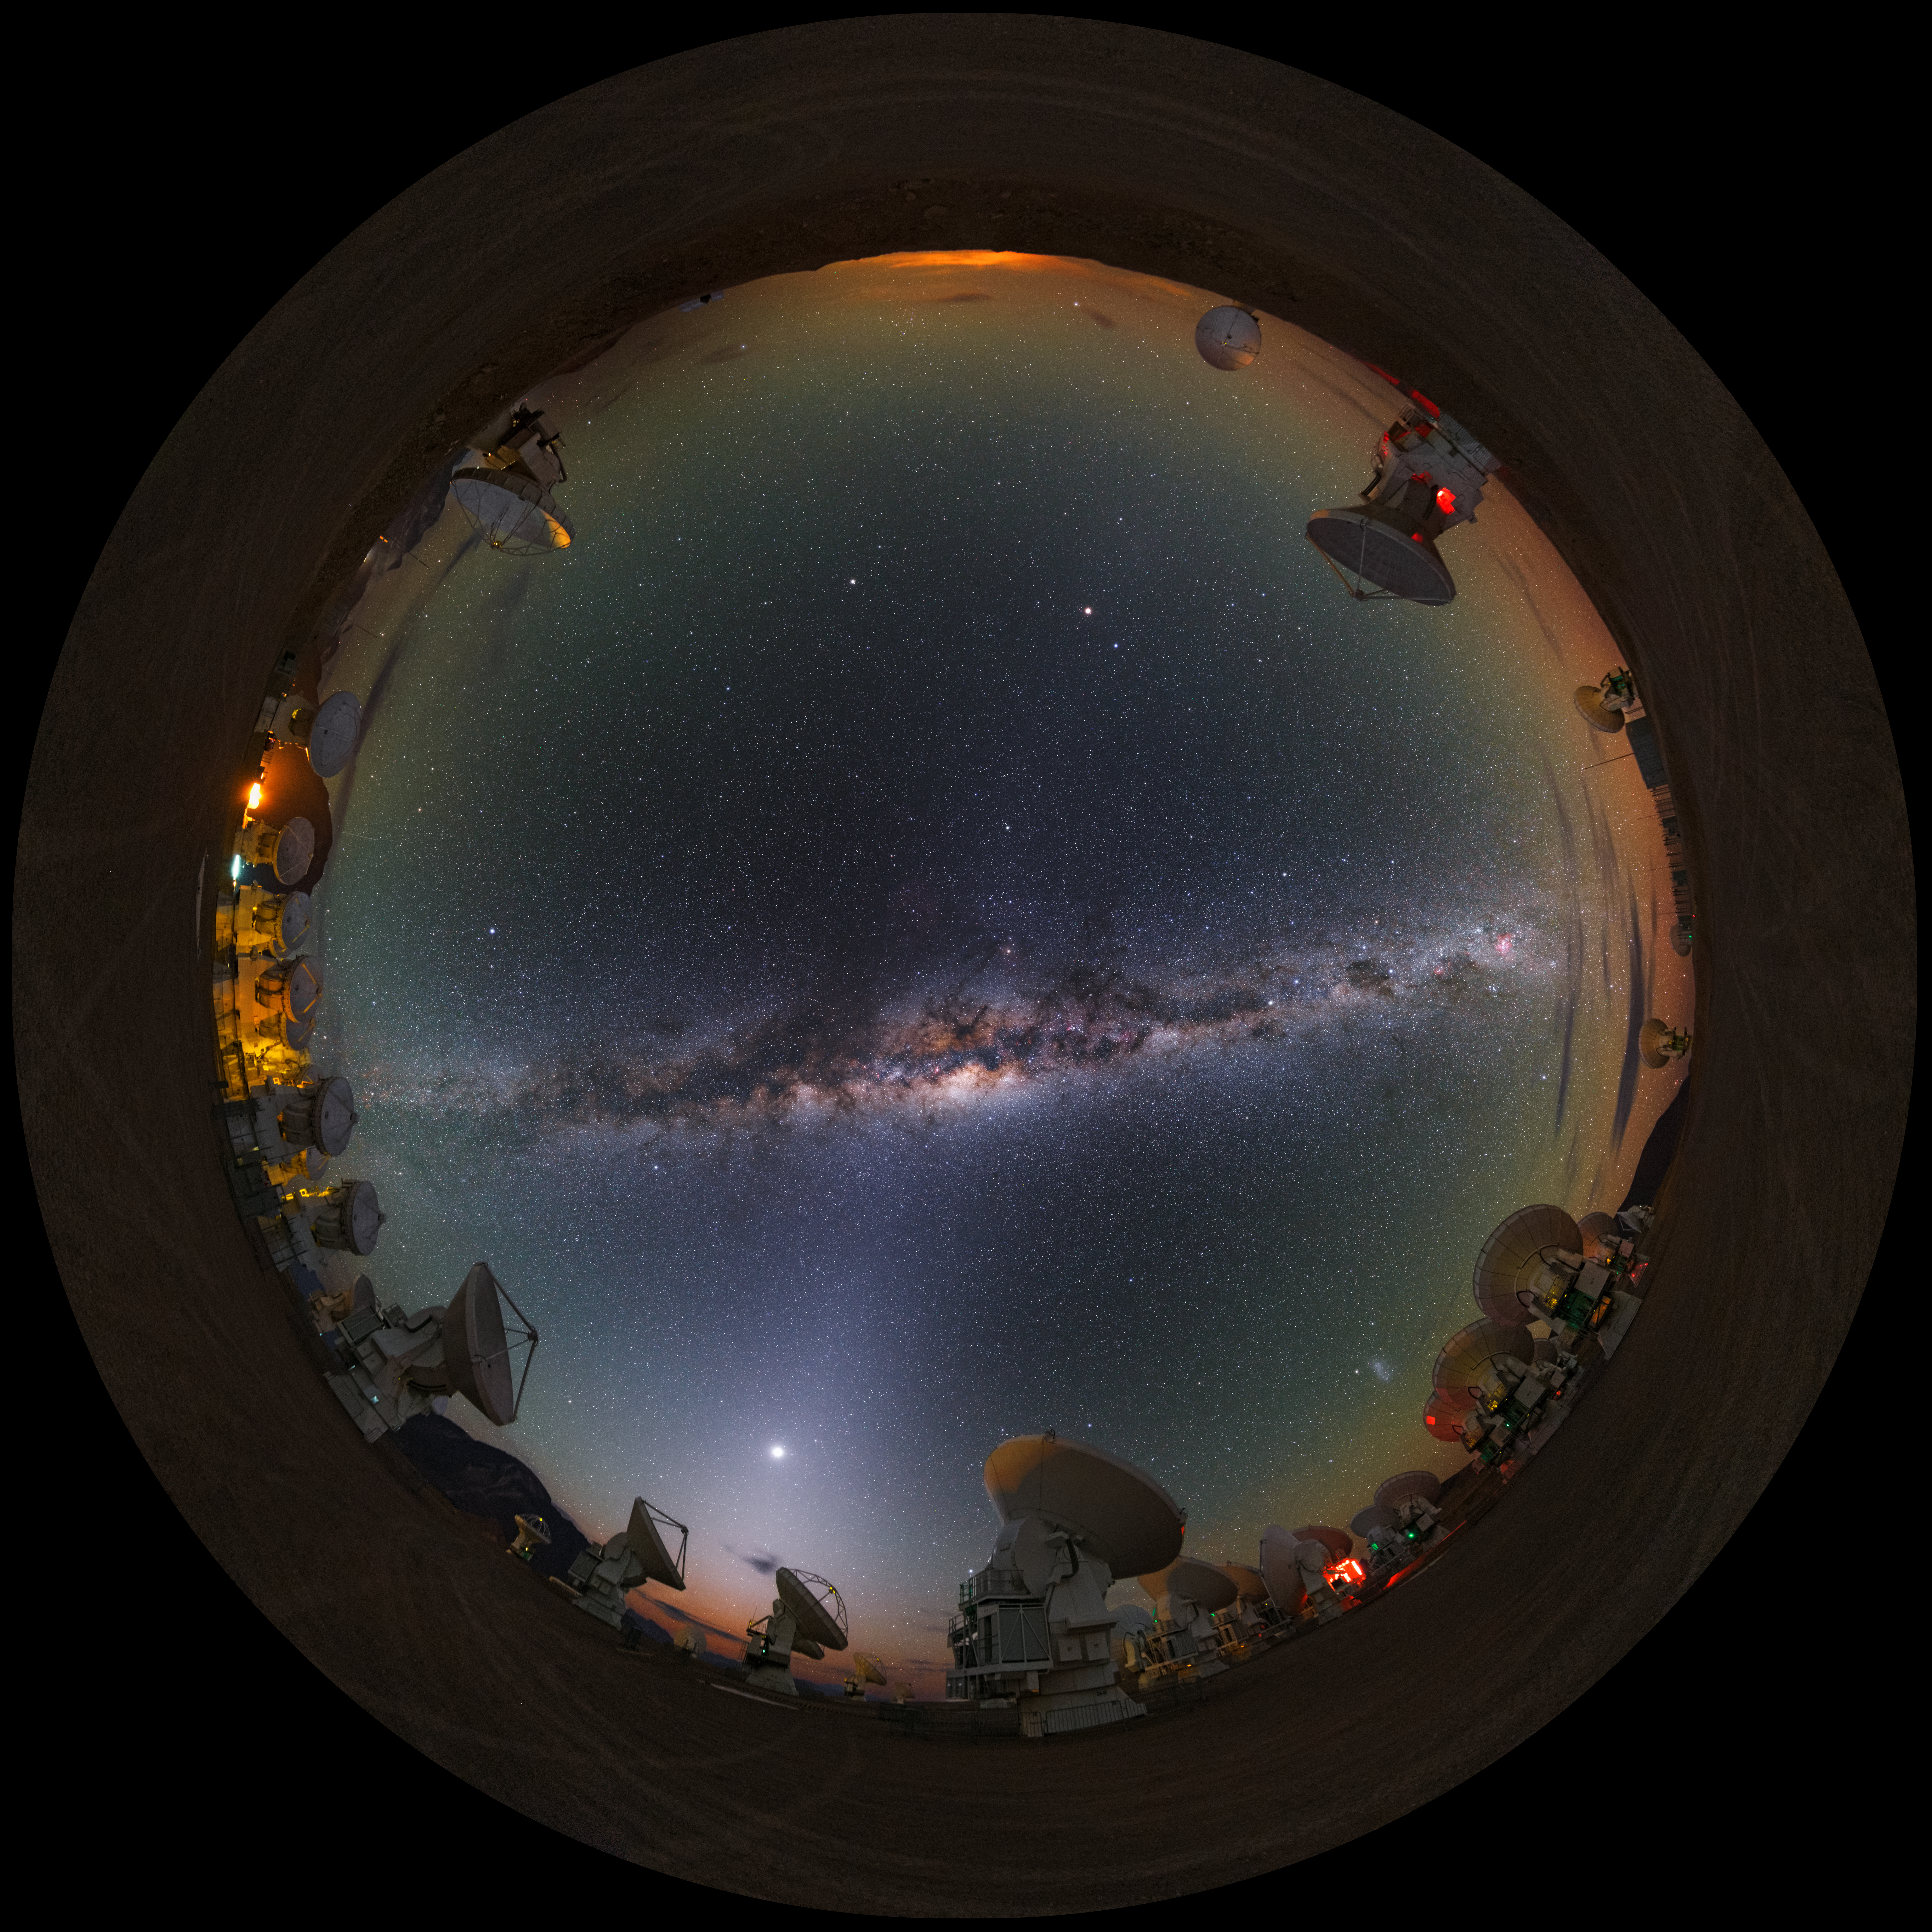

Milky Way at Chajnantor

This stunning ultra high-definition fish-eye/fulldome image shows the Chajnantor plateau, place of ALMA (the Atacama Large Millimeter/submillimeter Array), which consists of 66 antennas. Above the array, the bright band of the Milky Way shines with all its fascinating details.

Credit: Y. Beletsky (LCO)/ESO